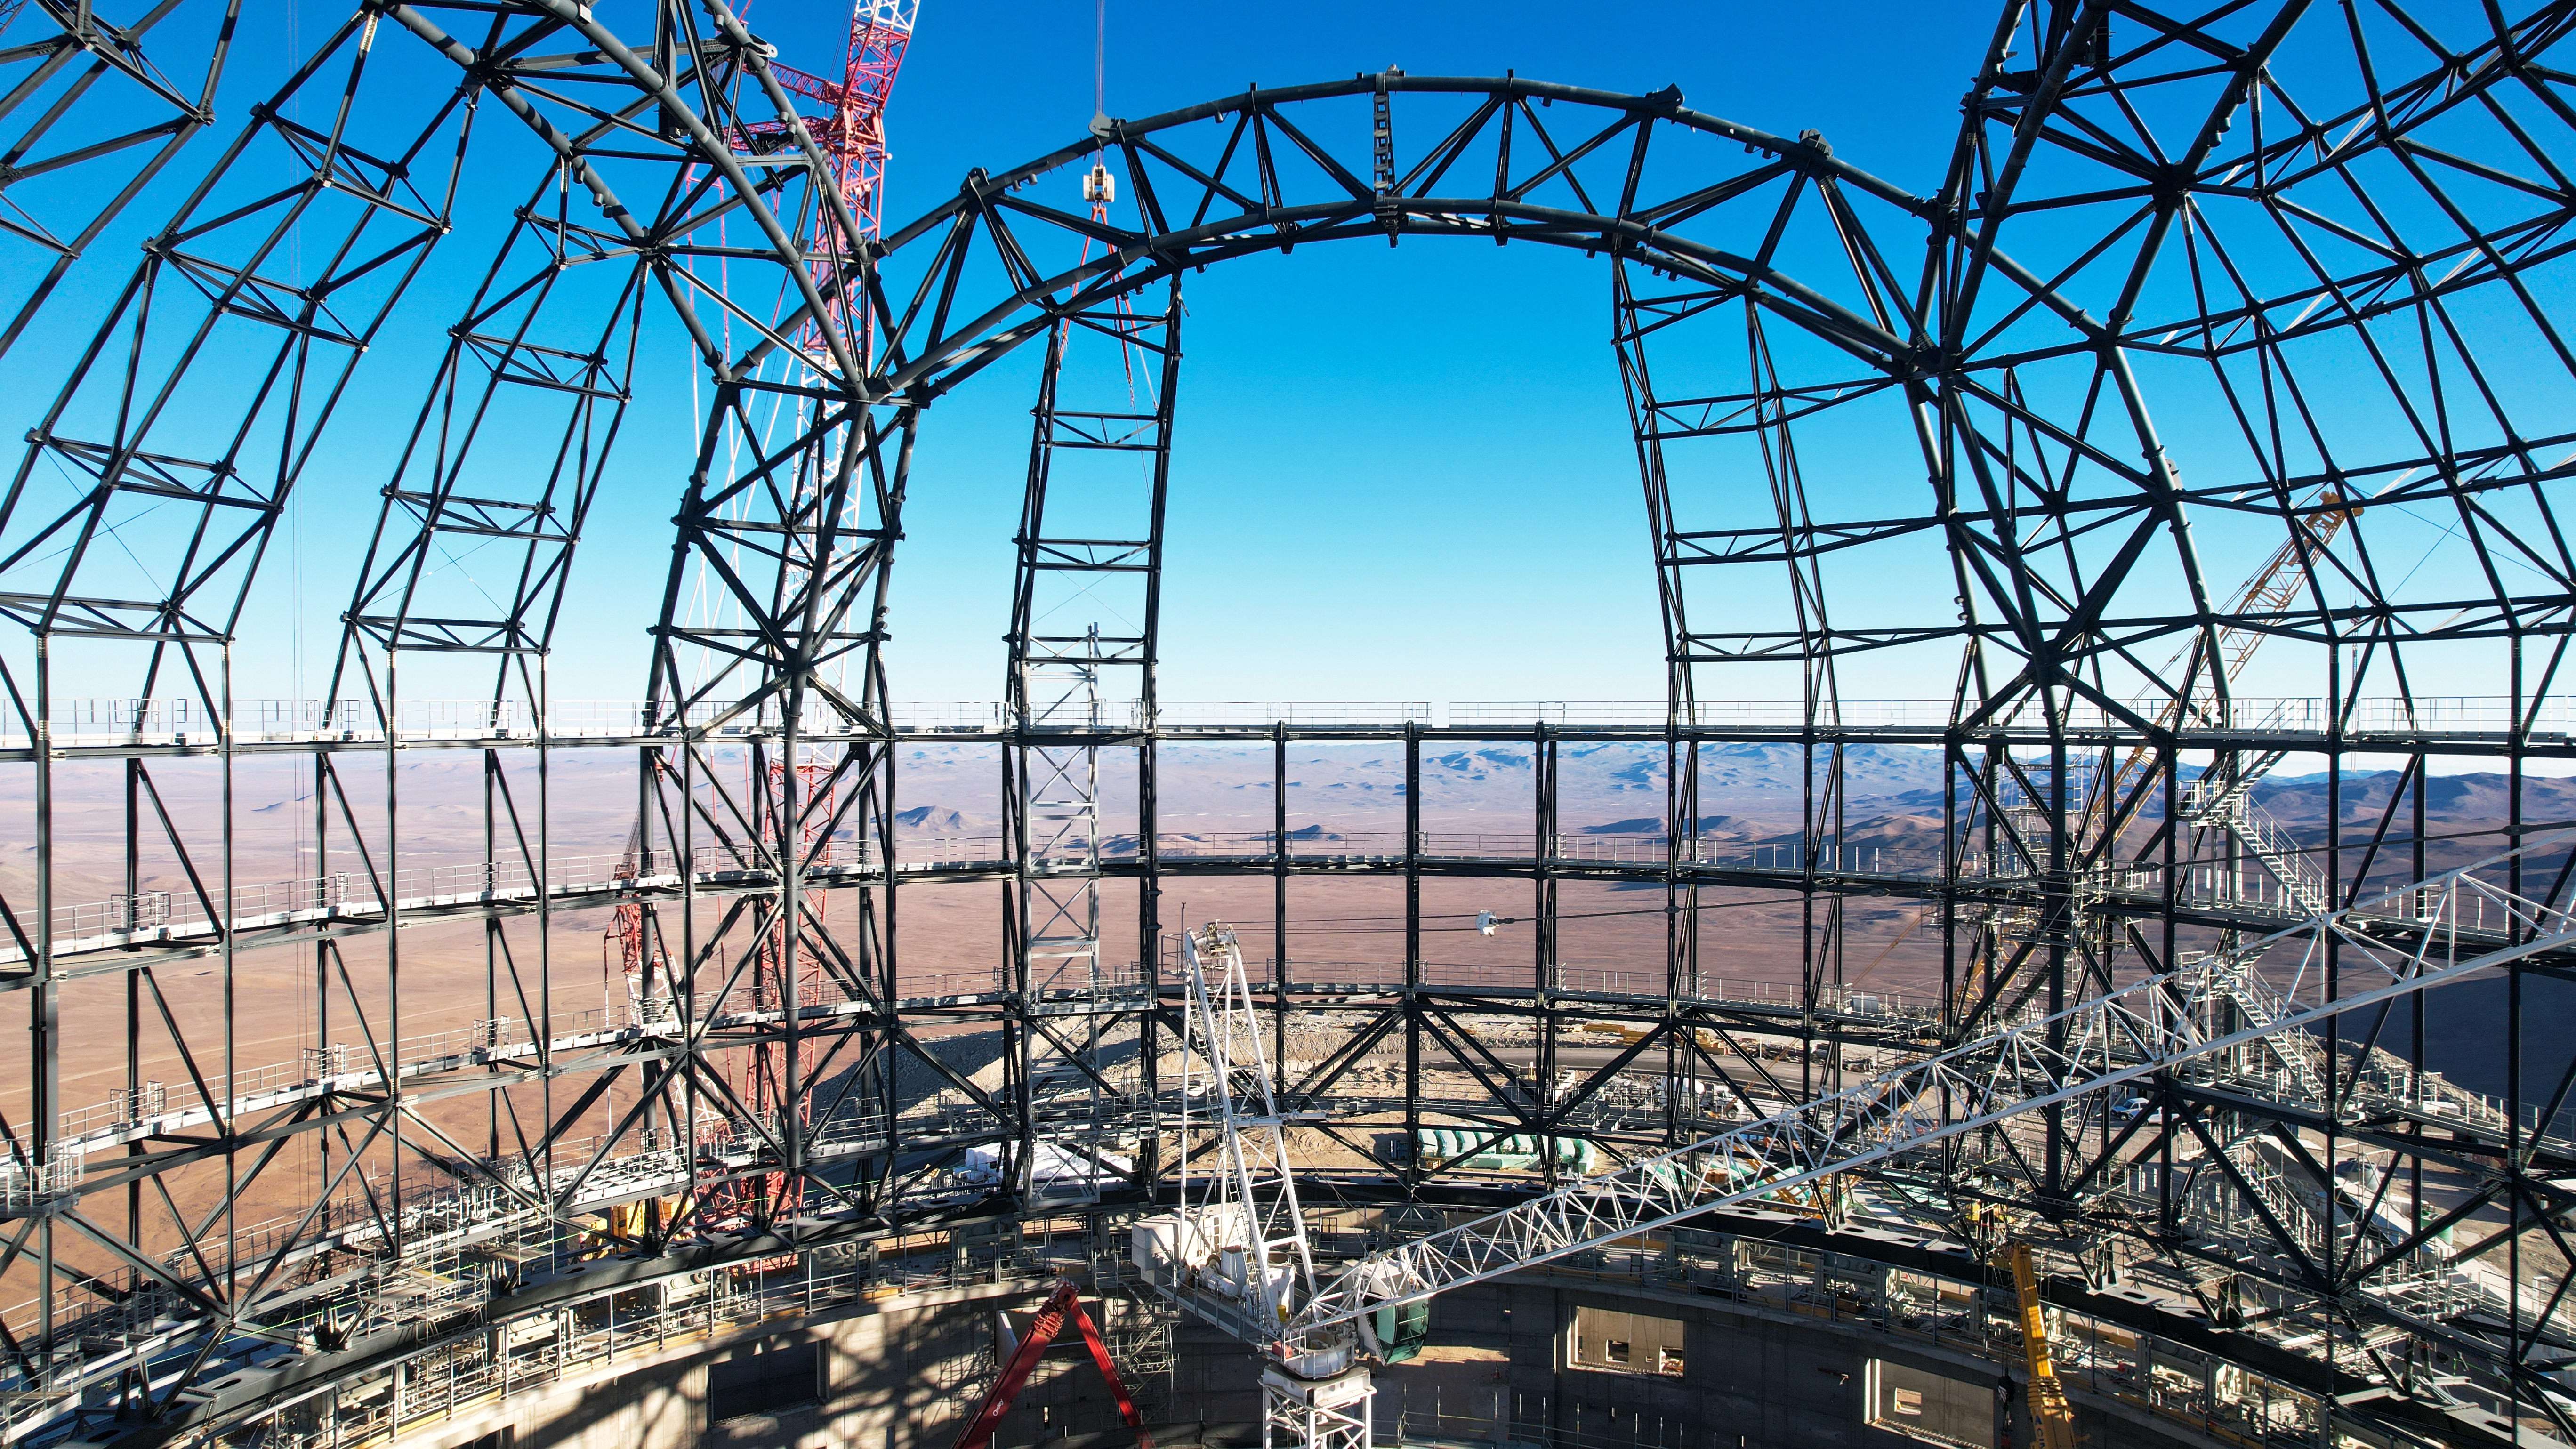

The steel skeleton of the ELT dome

This view from inside the dome of ESO’s Extremely Large Telescope (ELT) was captured in late September 2023. Located atop Cerro Armazones in the Chilean Atacama Desert, this steel skeleton will one day play host to the world’s biggest eye on the sky. The 39-metre primary mirror of the ELT and its ancillary equipment will fit snugly into the structure of the dome, which is 93 metres across.

Credit: ESO/G. Vecchia